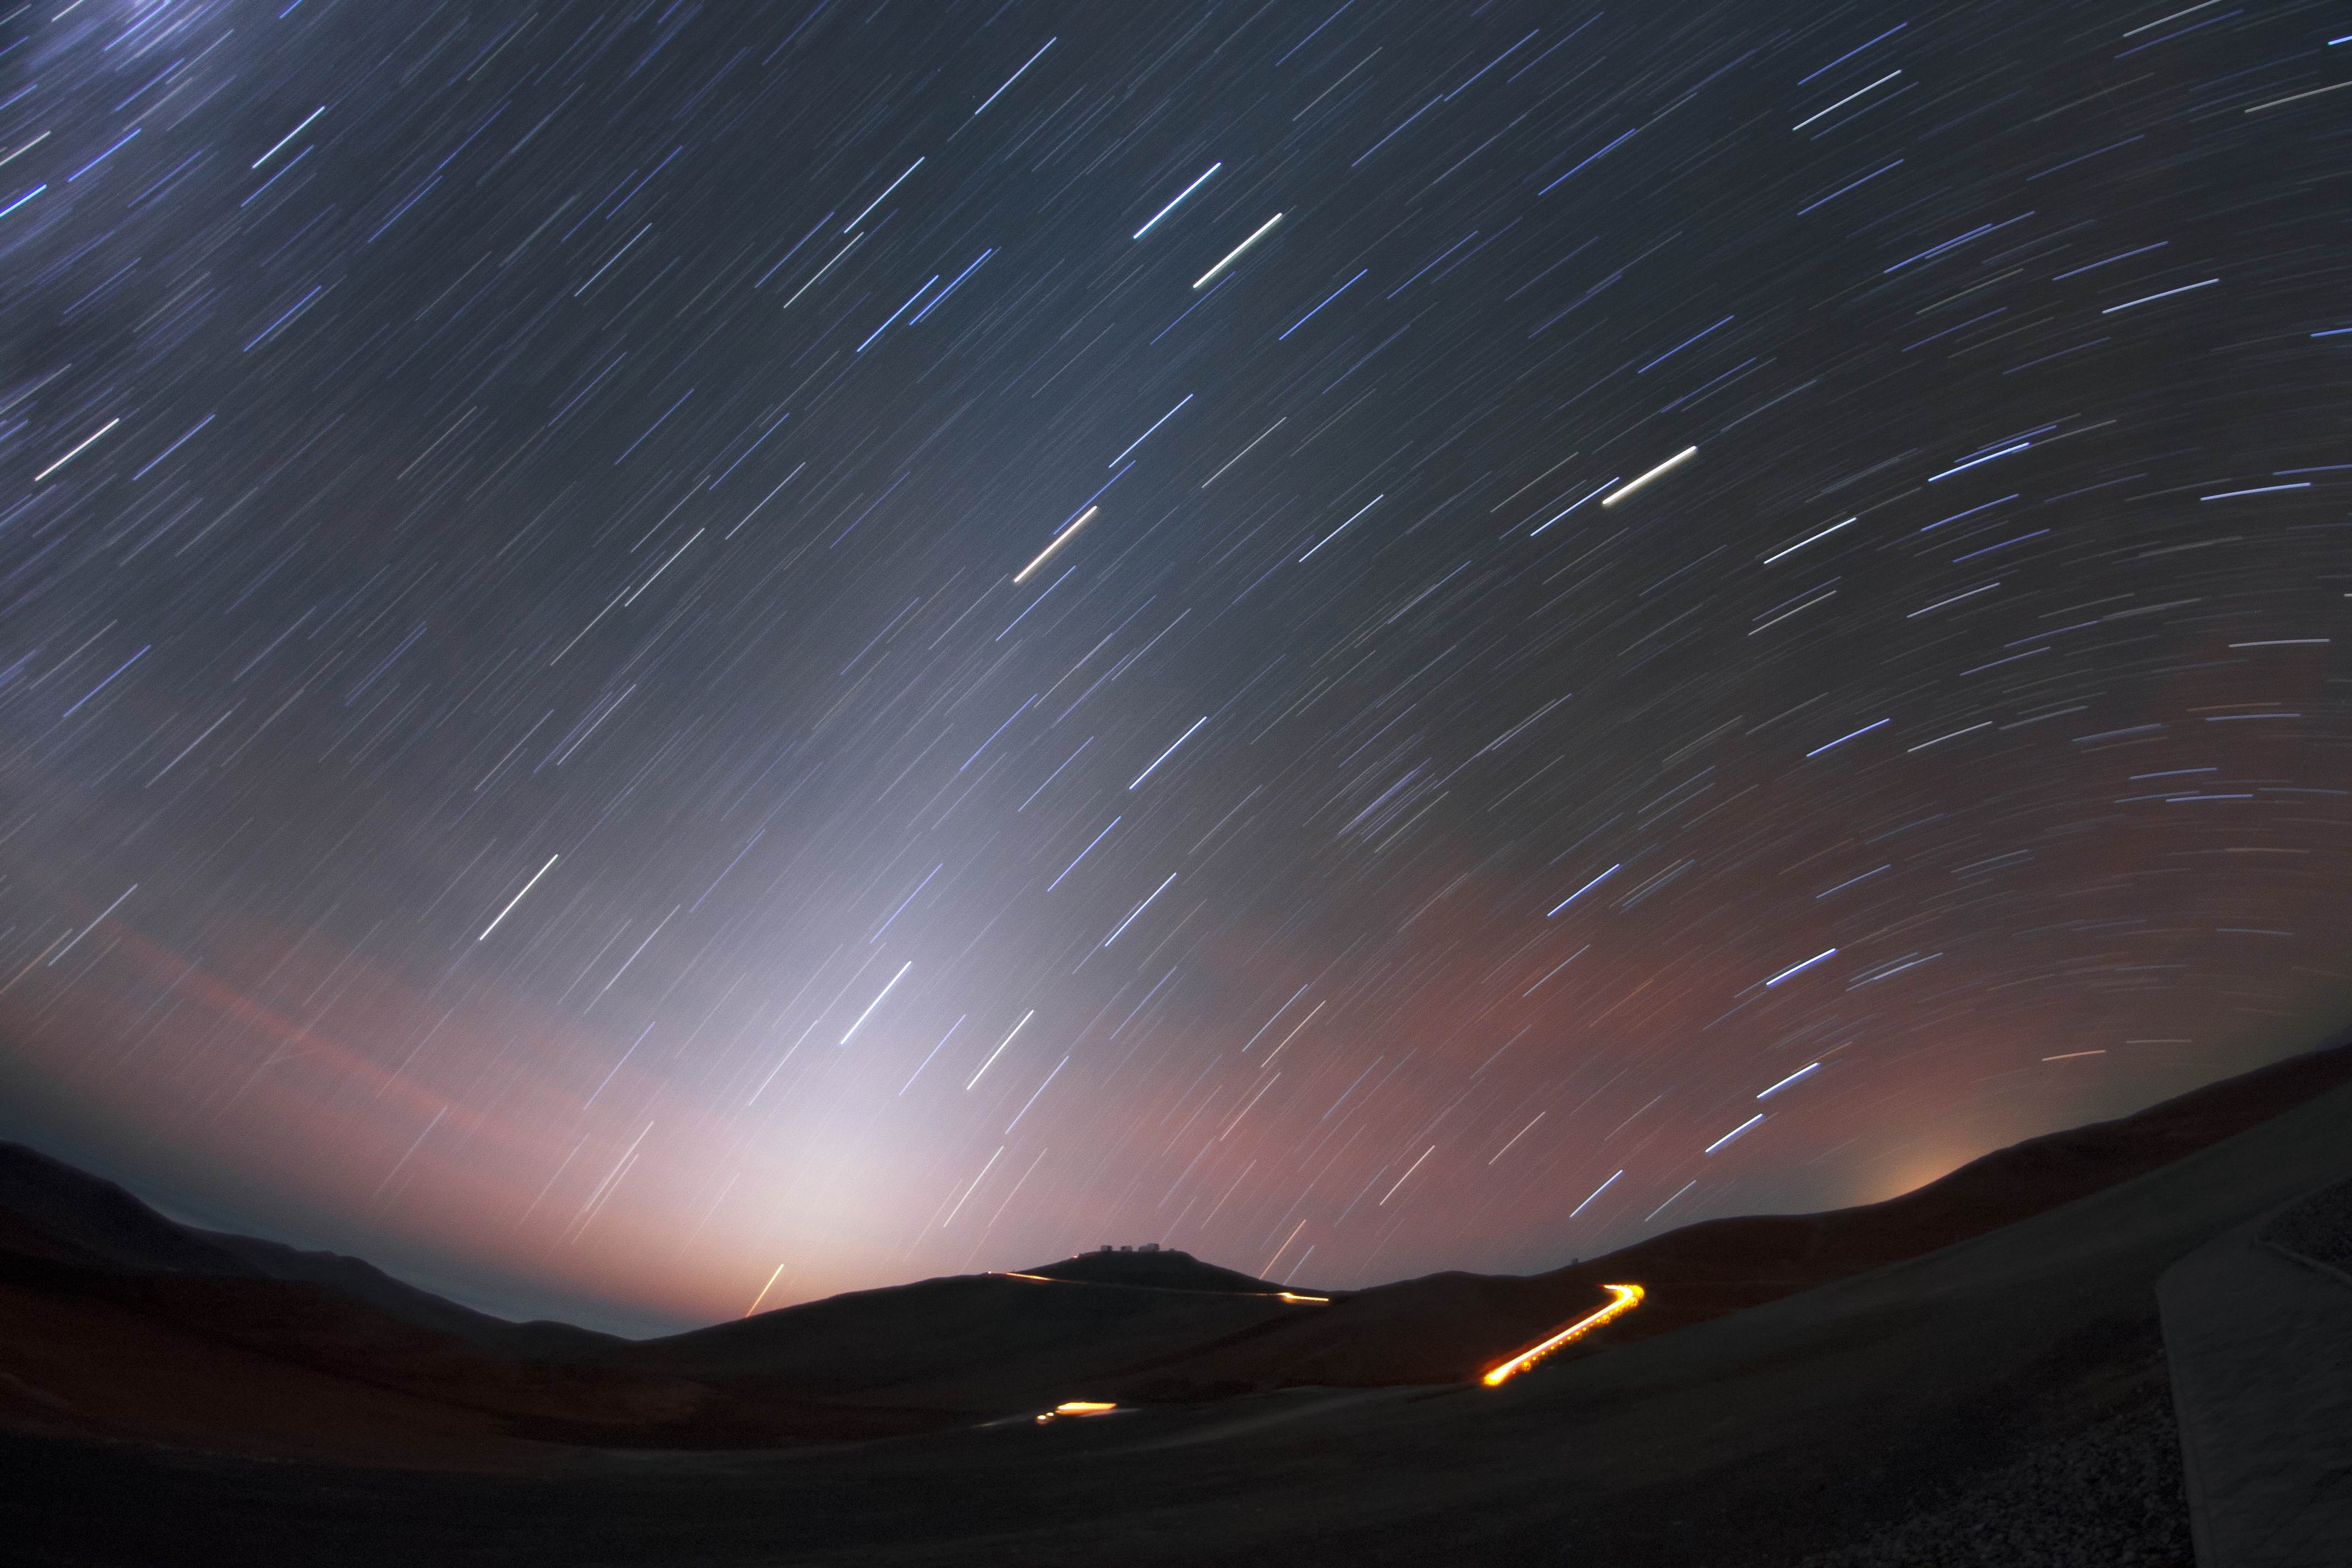

Zodiacal light

A blurred spire of zodiacal light rises from the horizon, which the stars seem intent on diving towards.

Credit: F. Char/ESO